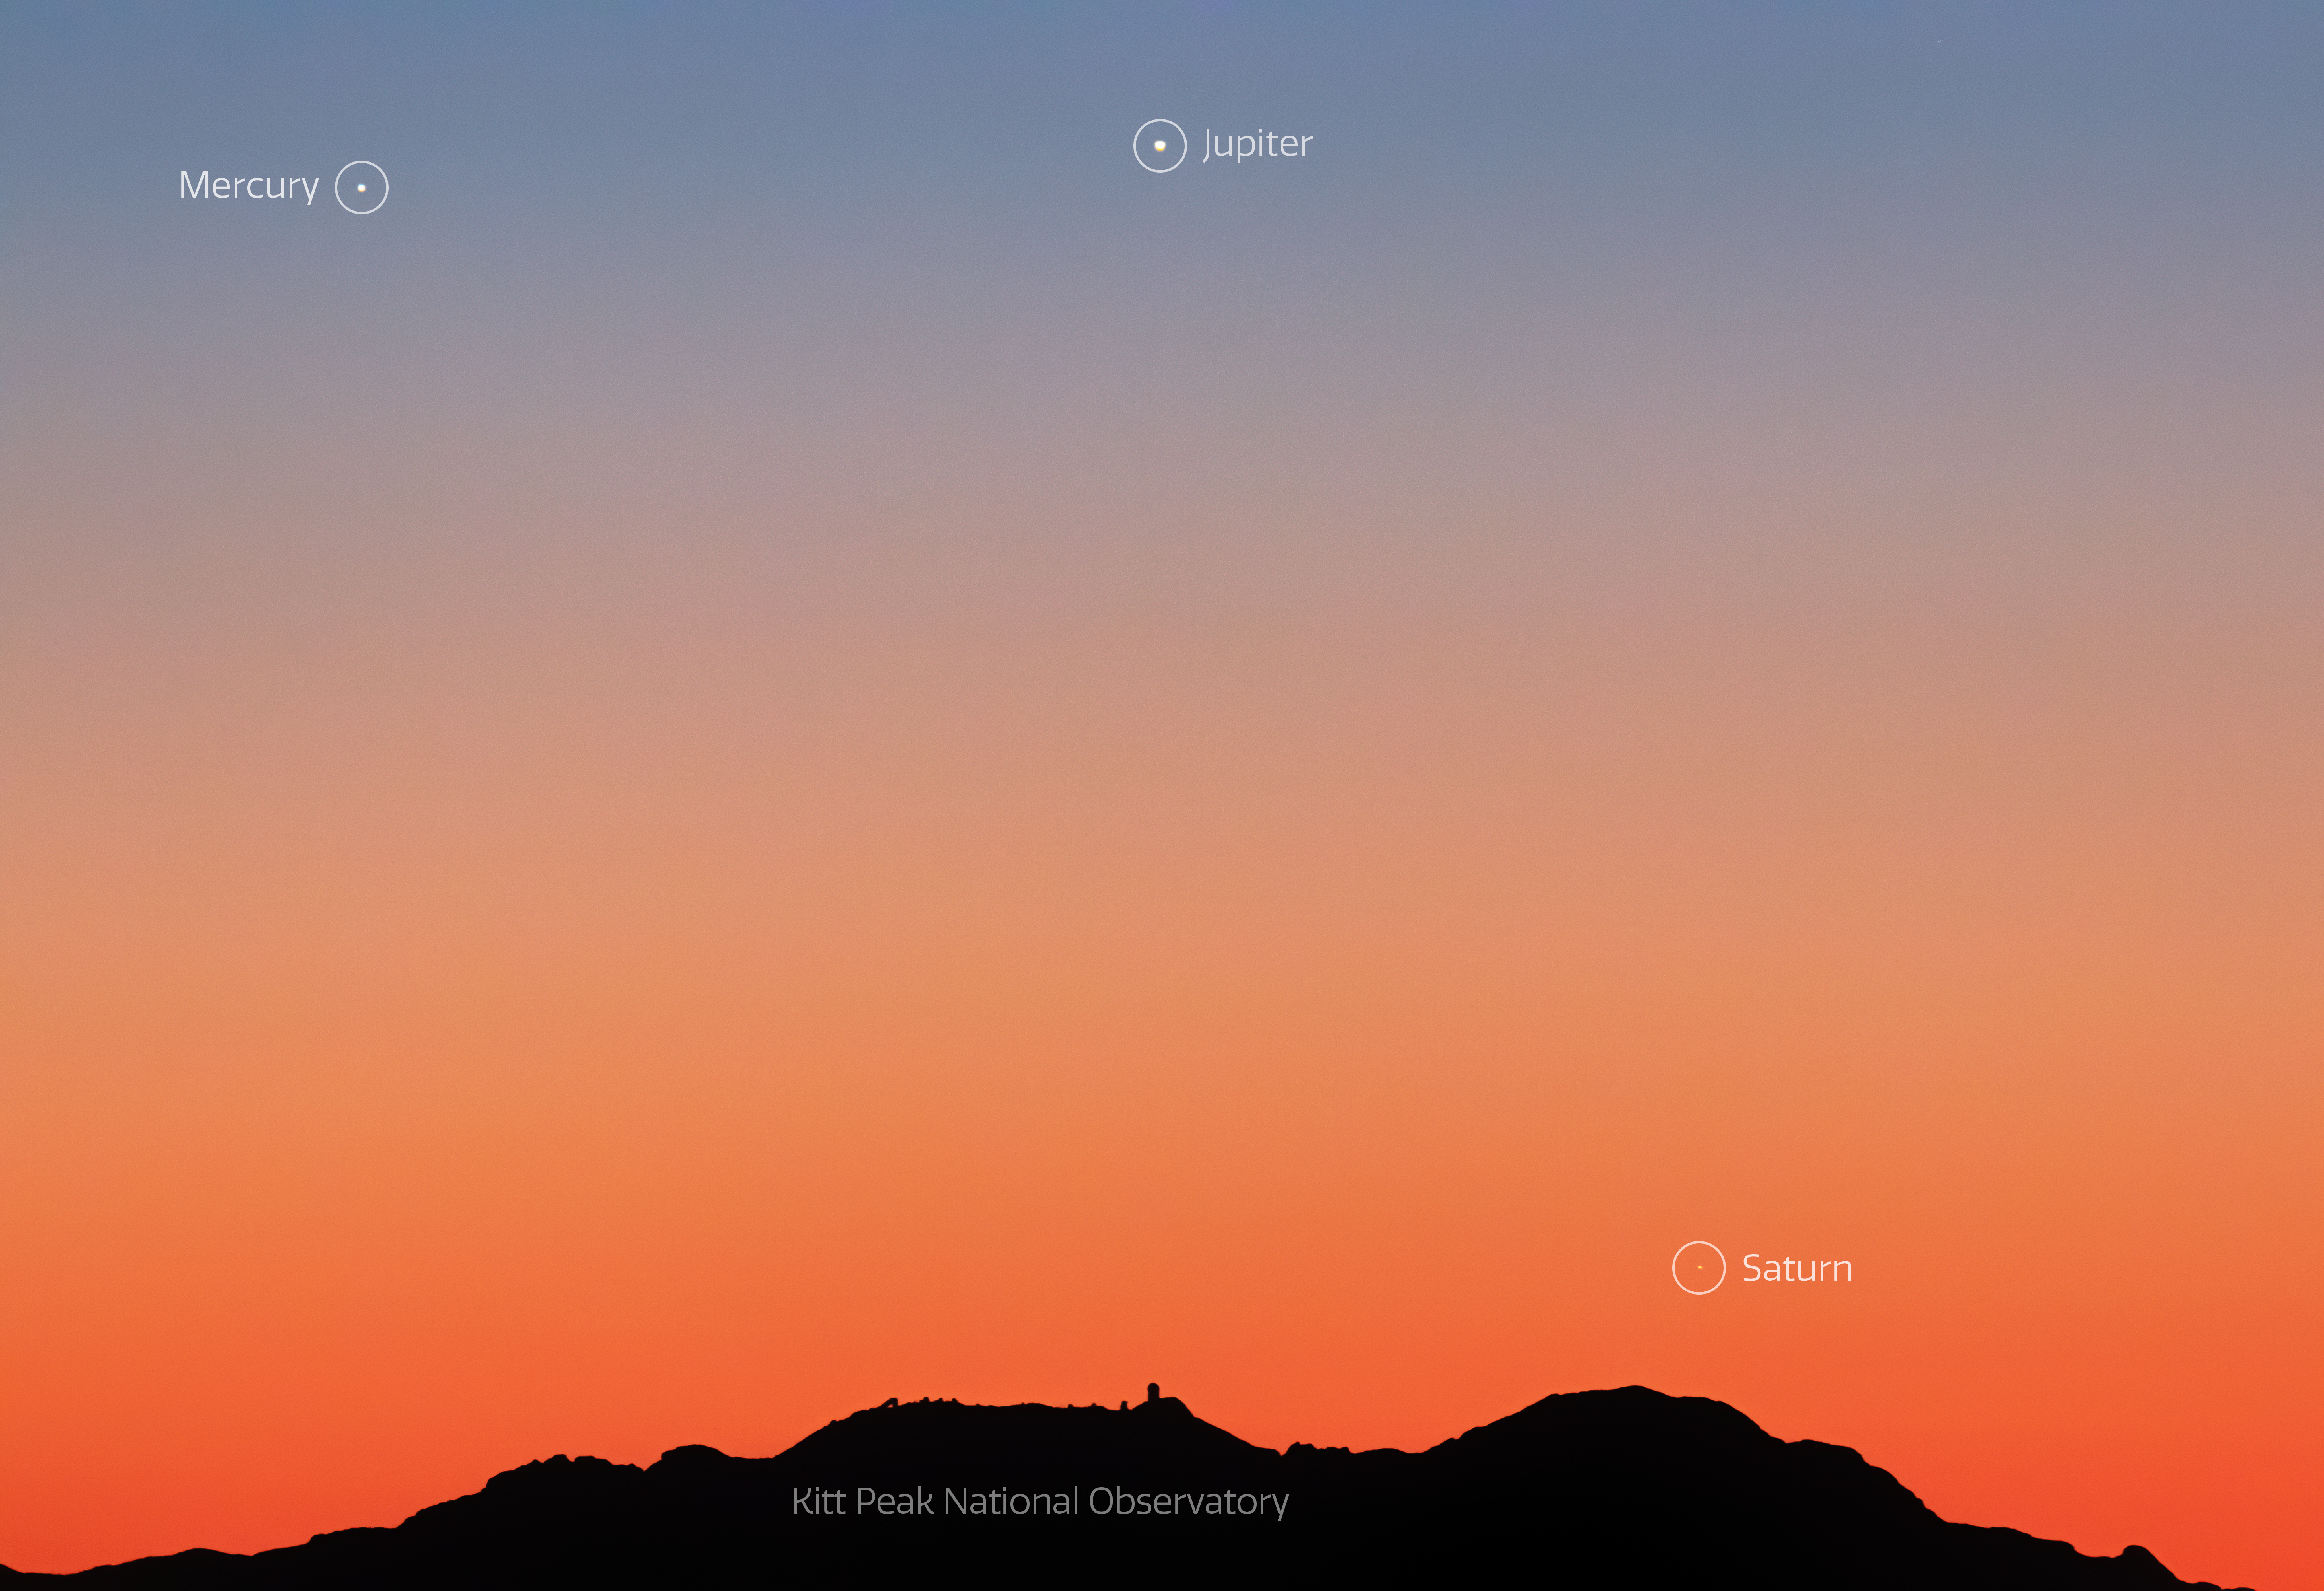

Triple Conjunction over Kitt Peak National Observatory

As Jupiter and Saturn slowly move apart after their close encounter in December, they were joined by the planet Mercury in early January. On 12 January 2021, the trio of planets appeared above Kitt Peak National Observatory low in the western sky shortly after sunset. This image was taken from the Catalina Highway.

Credit: NOIRLab/AURA/NSF/R. Sparks